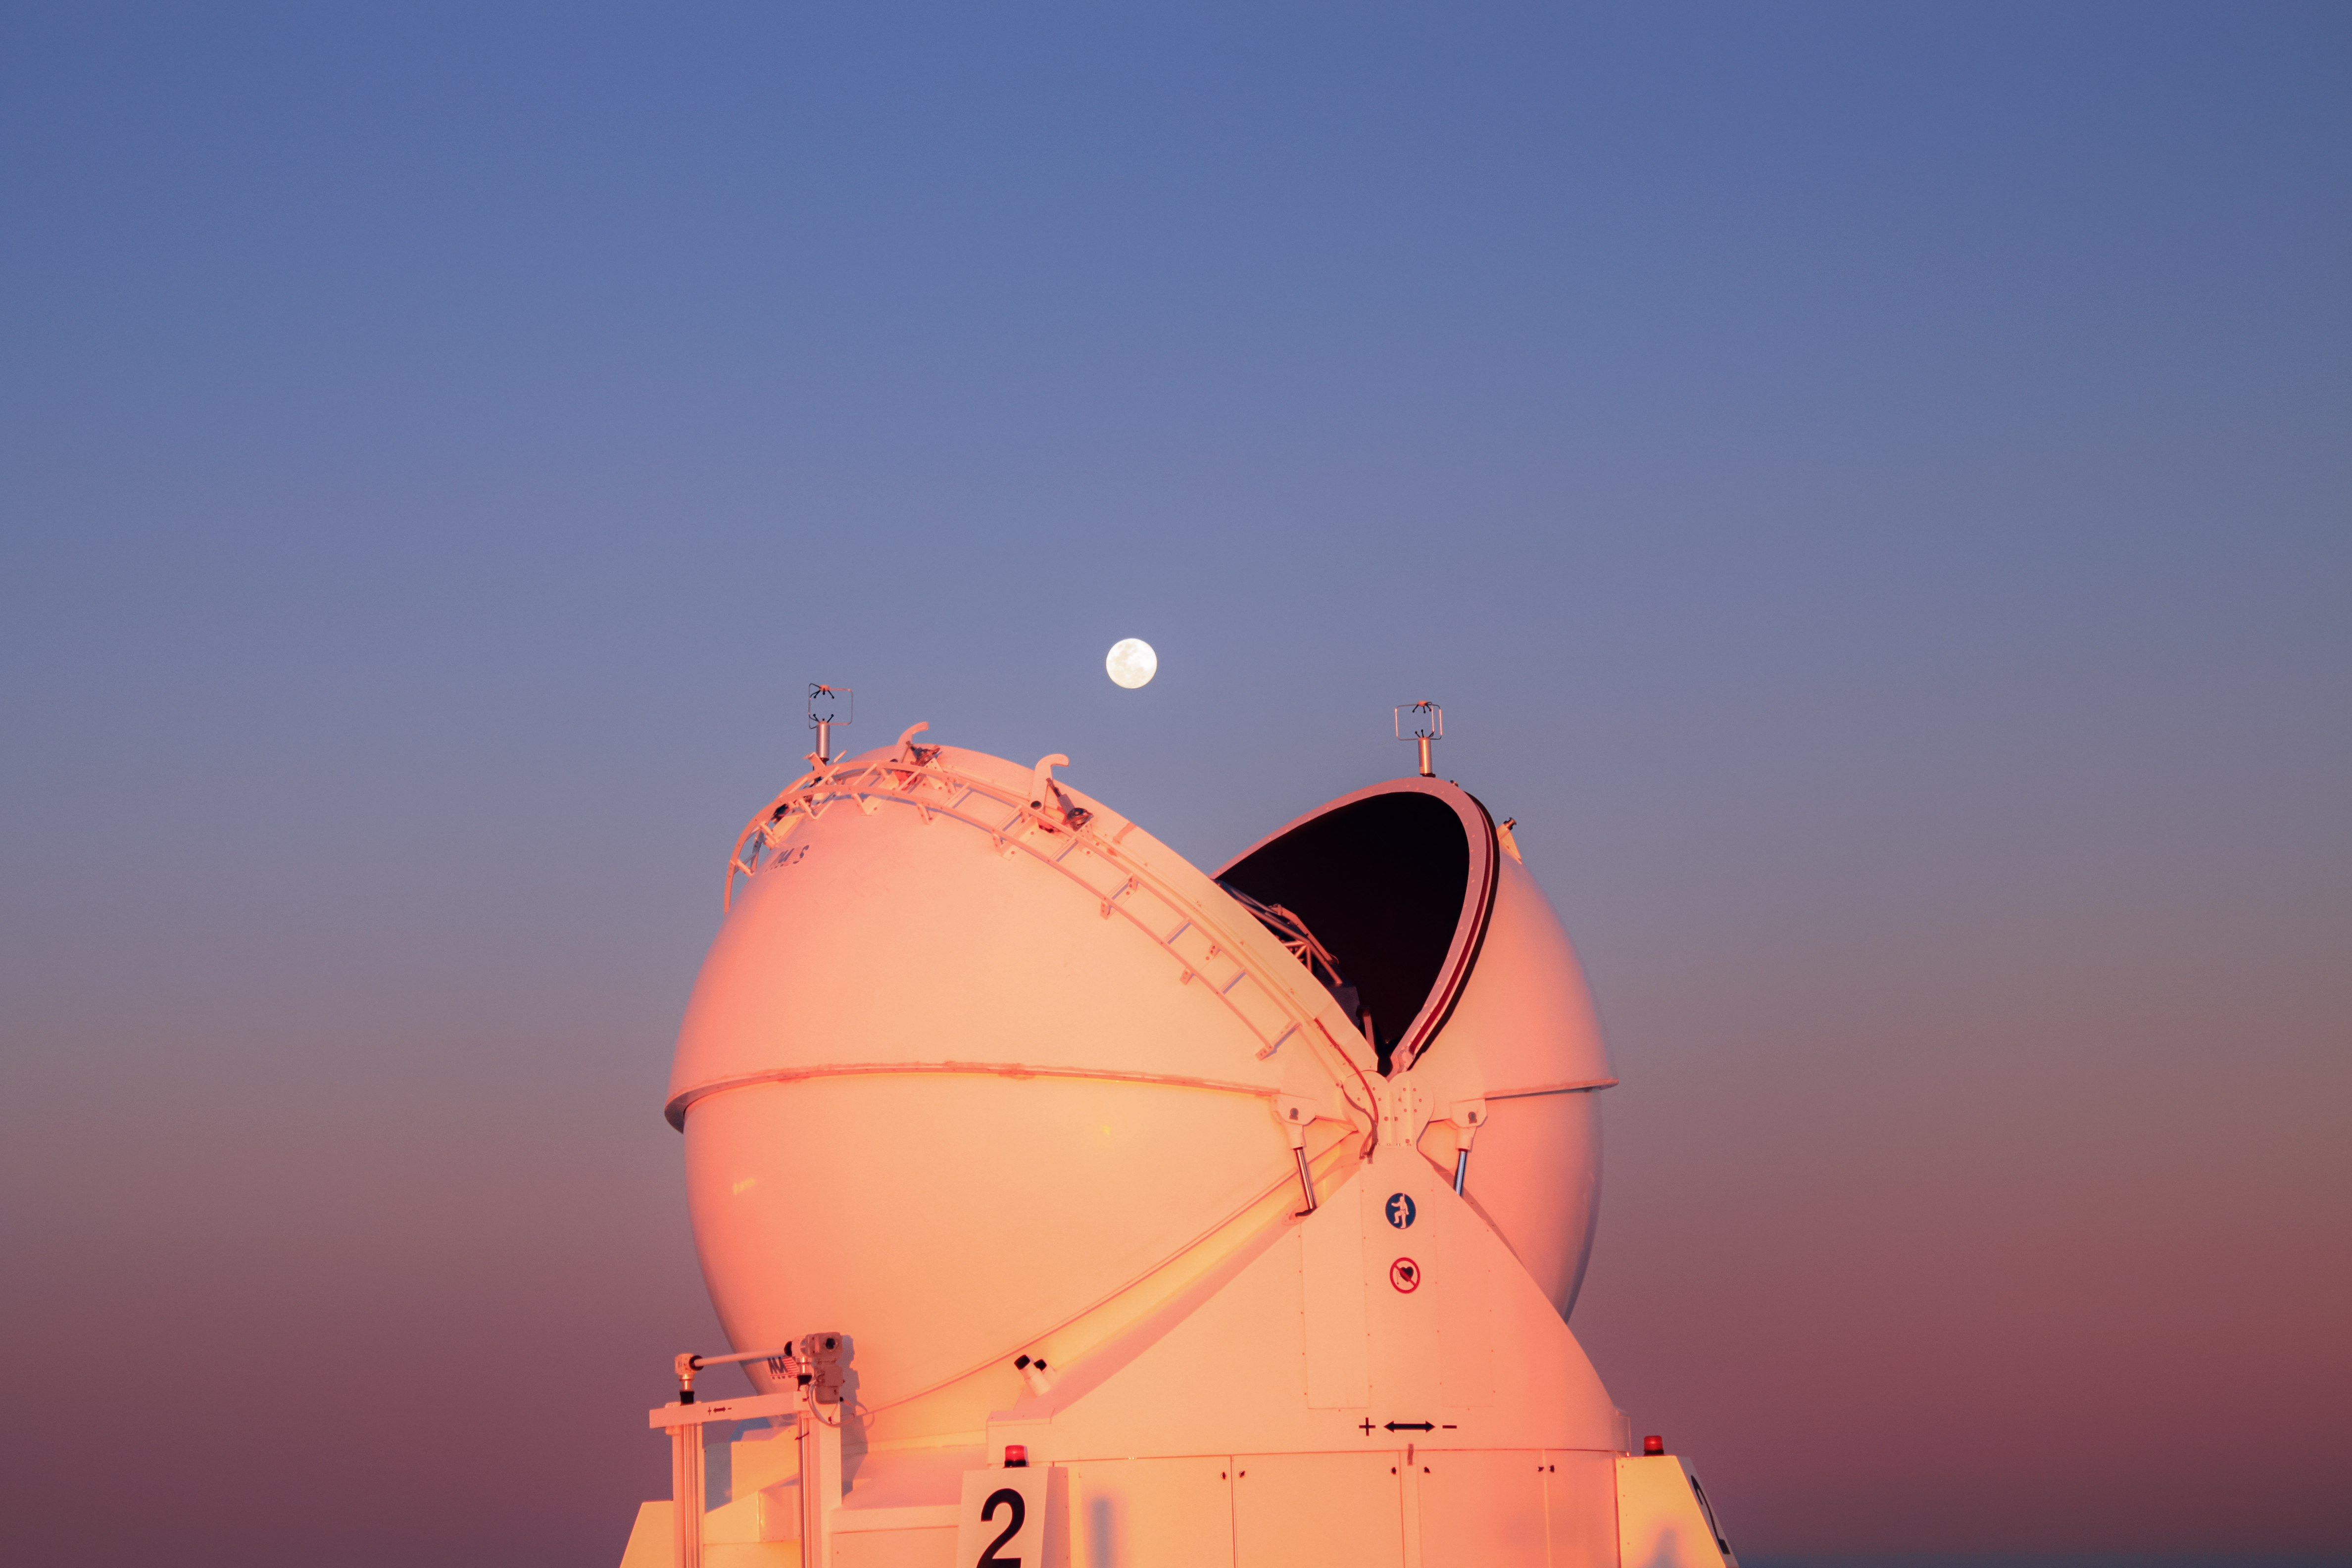

Pacman and the Moon

Taken at sunset, this image captures one of the VLT’s Auxiliary Telescopes at the start of a long night of hard work. Intern Stephen Molyneux liked this image because the telescope looks like Pacman about to swallow up the Moon!

Credit: ESO/Eric Lagadec